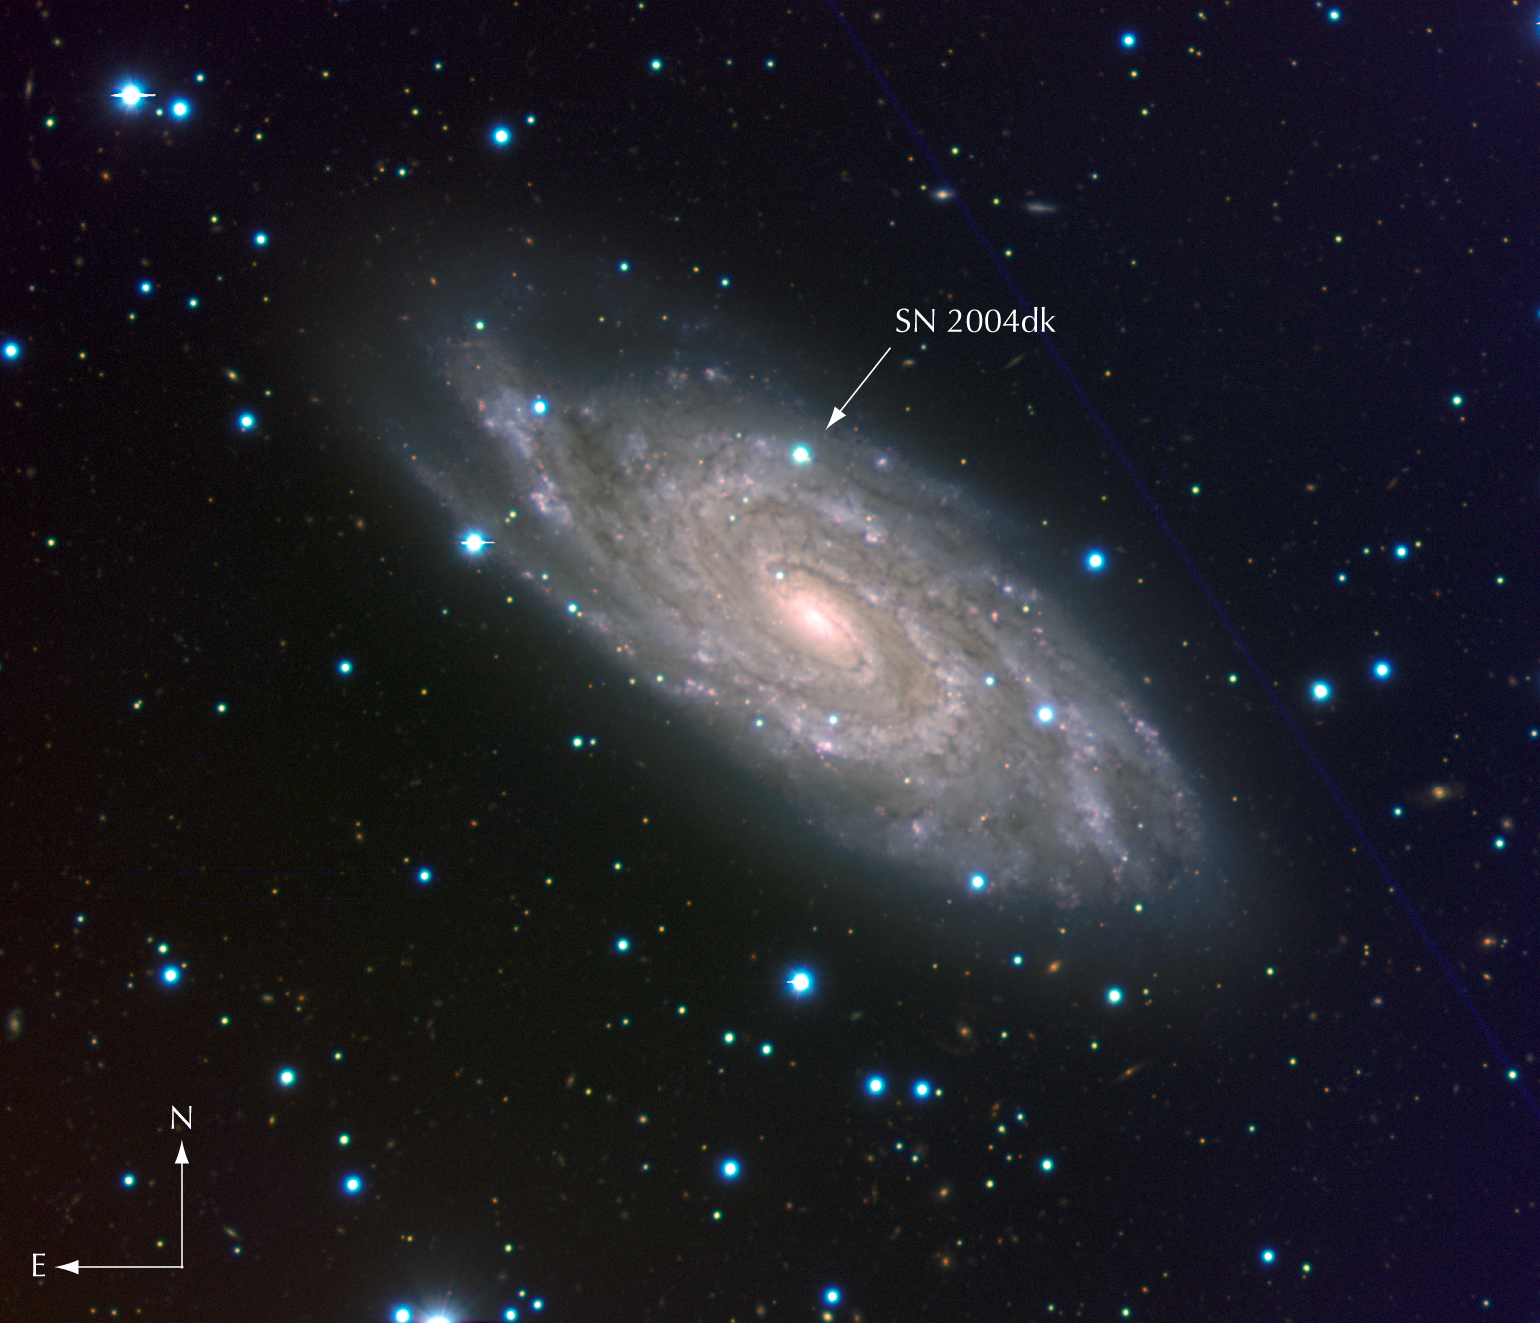

Spiral galaxy NGC 6118 and SN 2004dk

Composite colour-coded image of the "grand design" spiral galaxy NGC 6118, at a distance of 80 million light-years. It is based on images obtained with the multi-mode VIMOS instrument on the ESO Very Large Telescope (VLT) in three different wavebands. The image covers 6.7 x 5.8 square arcminutes on the sky. North is up and East is to the left. The arrow indicates the position of supernova SN 2004dk.

Credit: ESO